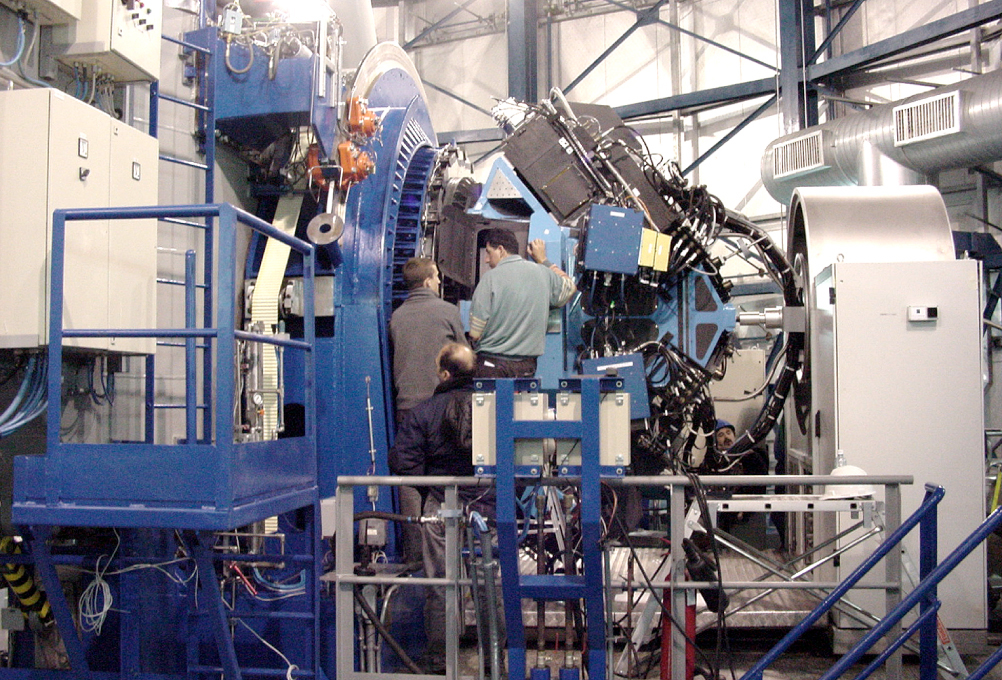

The VIMOS instrument

The VIMOS instrument on one of the Nasmyth platforms of the 8.2-metre Unit Telescope 3 (Melipal) of the ESO Very Large Telescope at the Paranal Observatory in northern Chile.

Credit: ESO